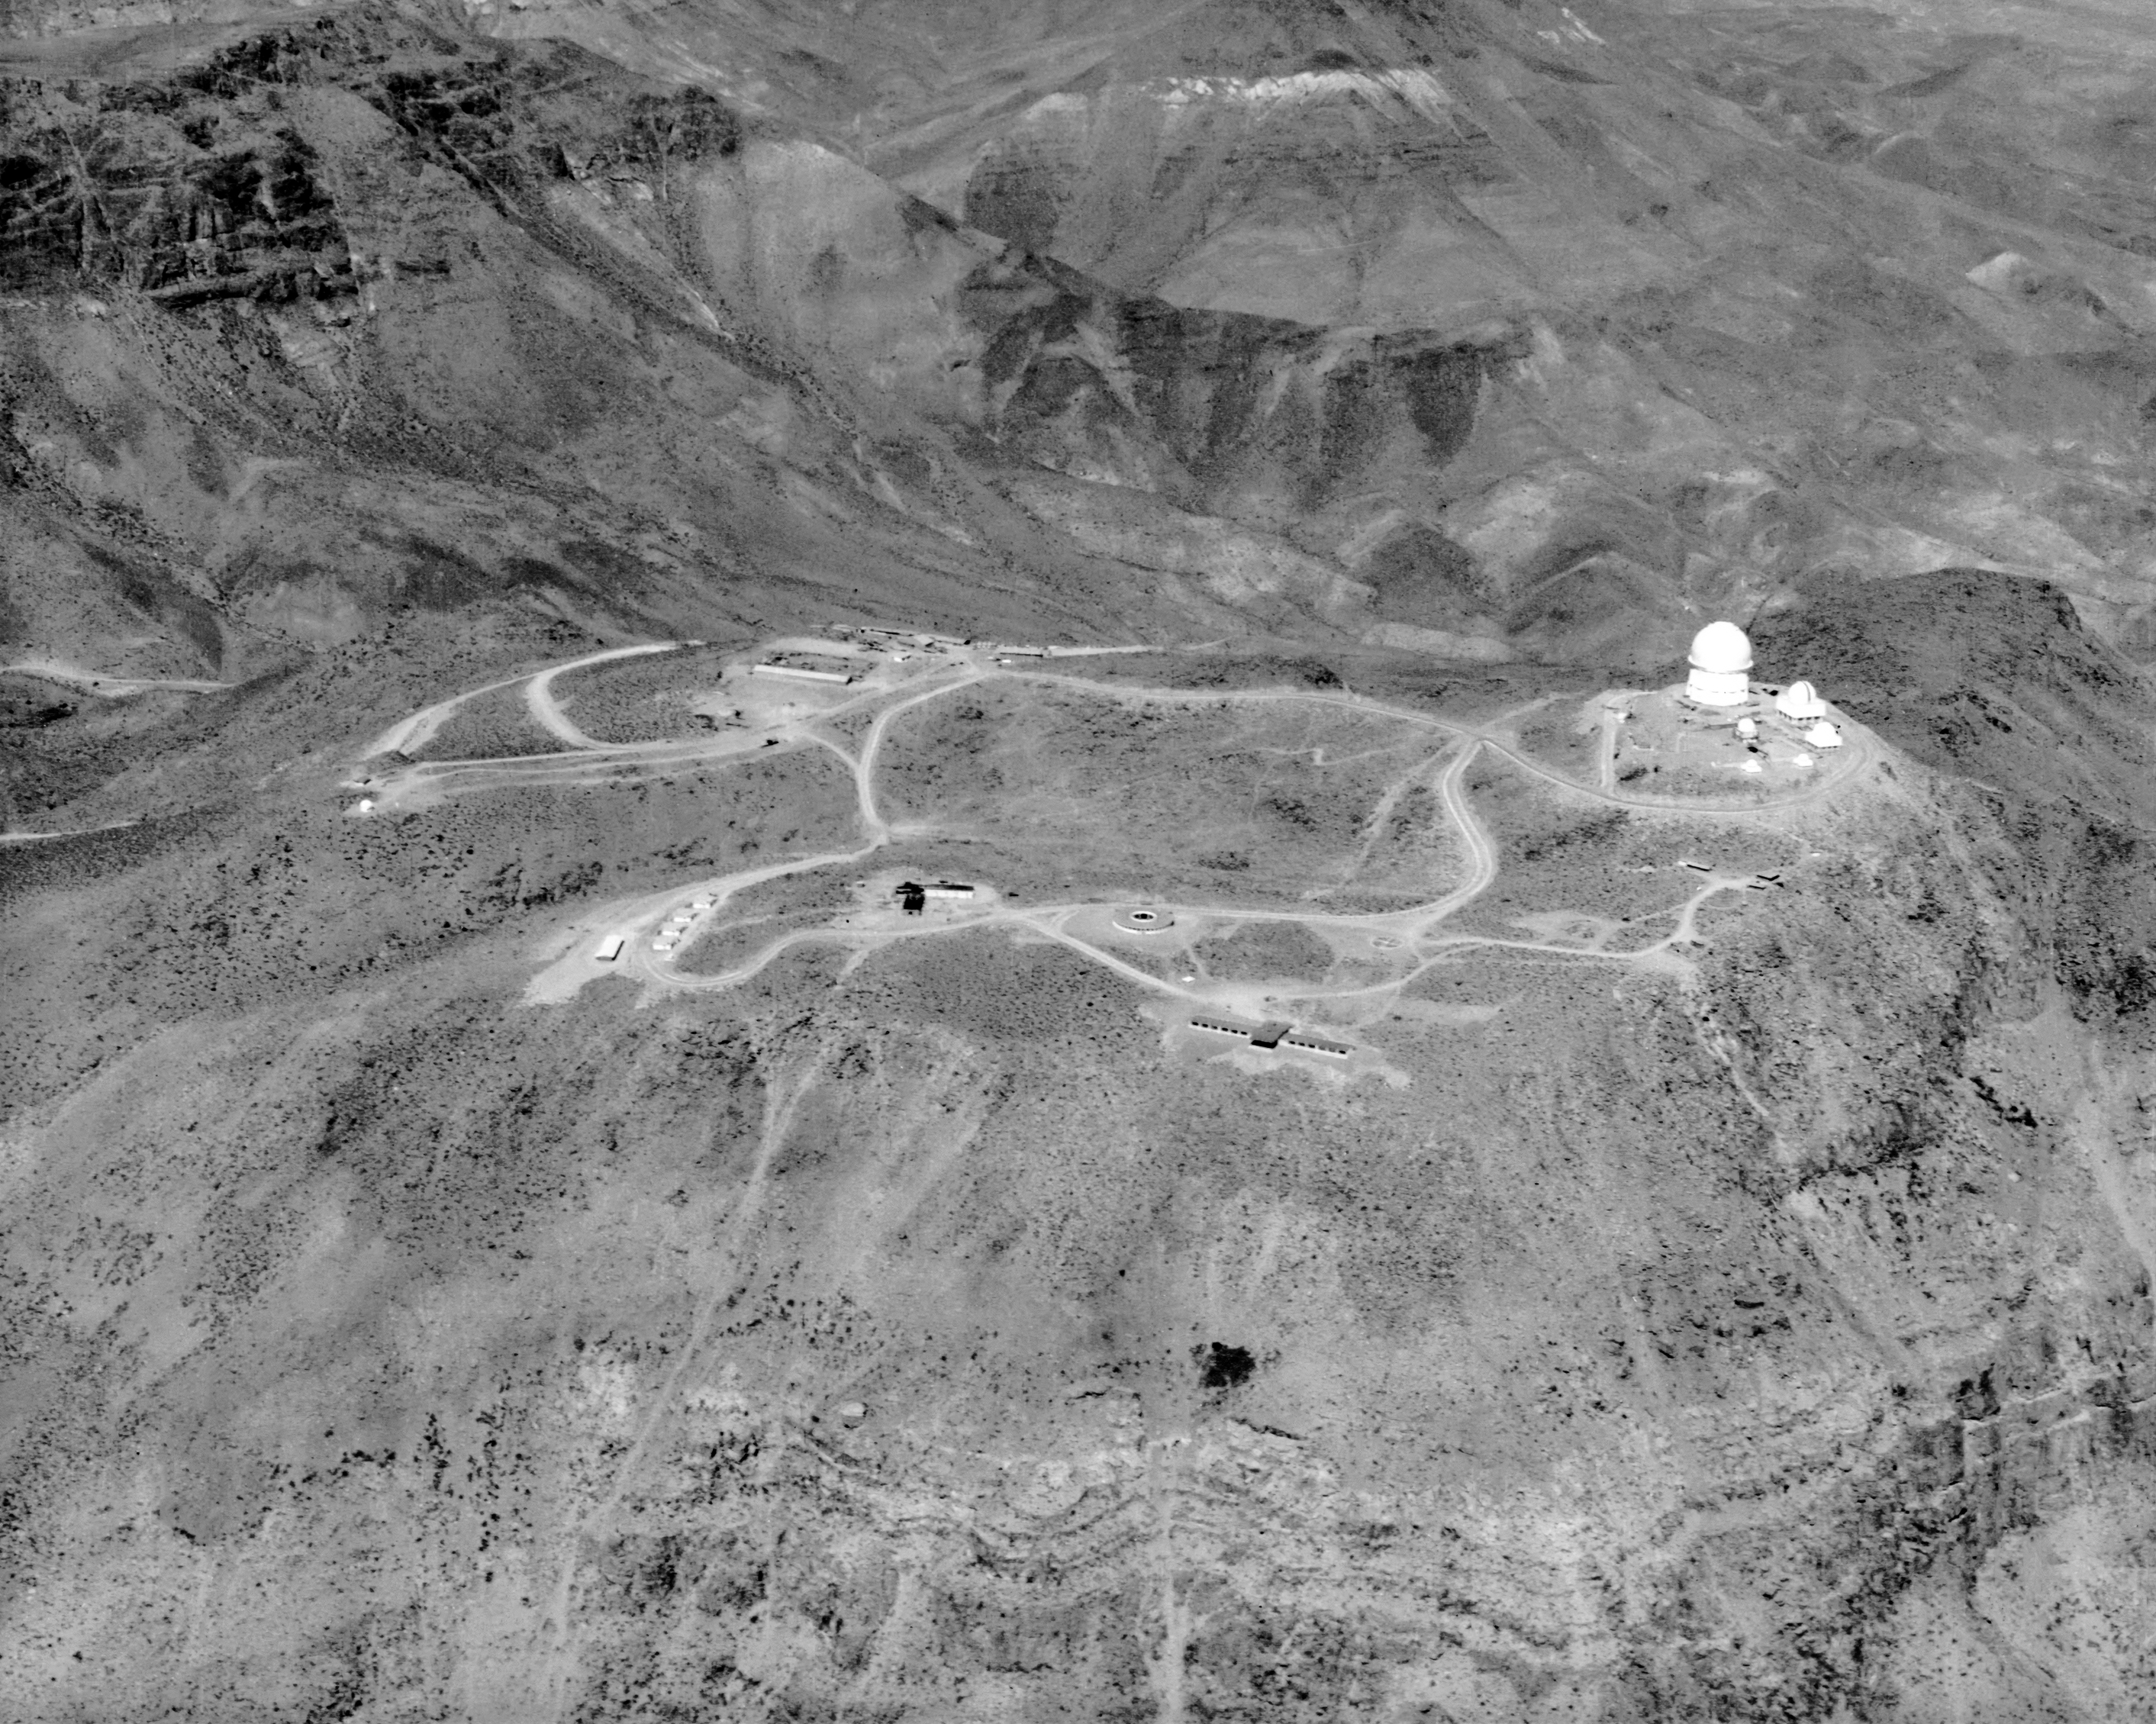

Distant Aerial View Showing The Telescope Complex

A distant view of the under-construction Cerro Tololo Inter-American Observatory (CTIO).

Credit: NOIRLab/AURA/NSF